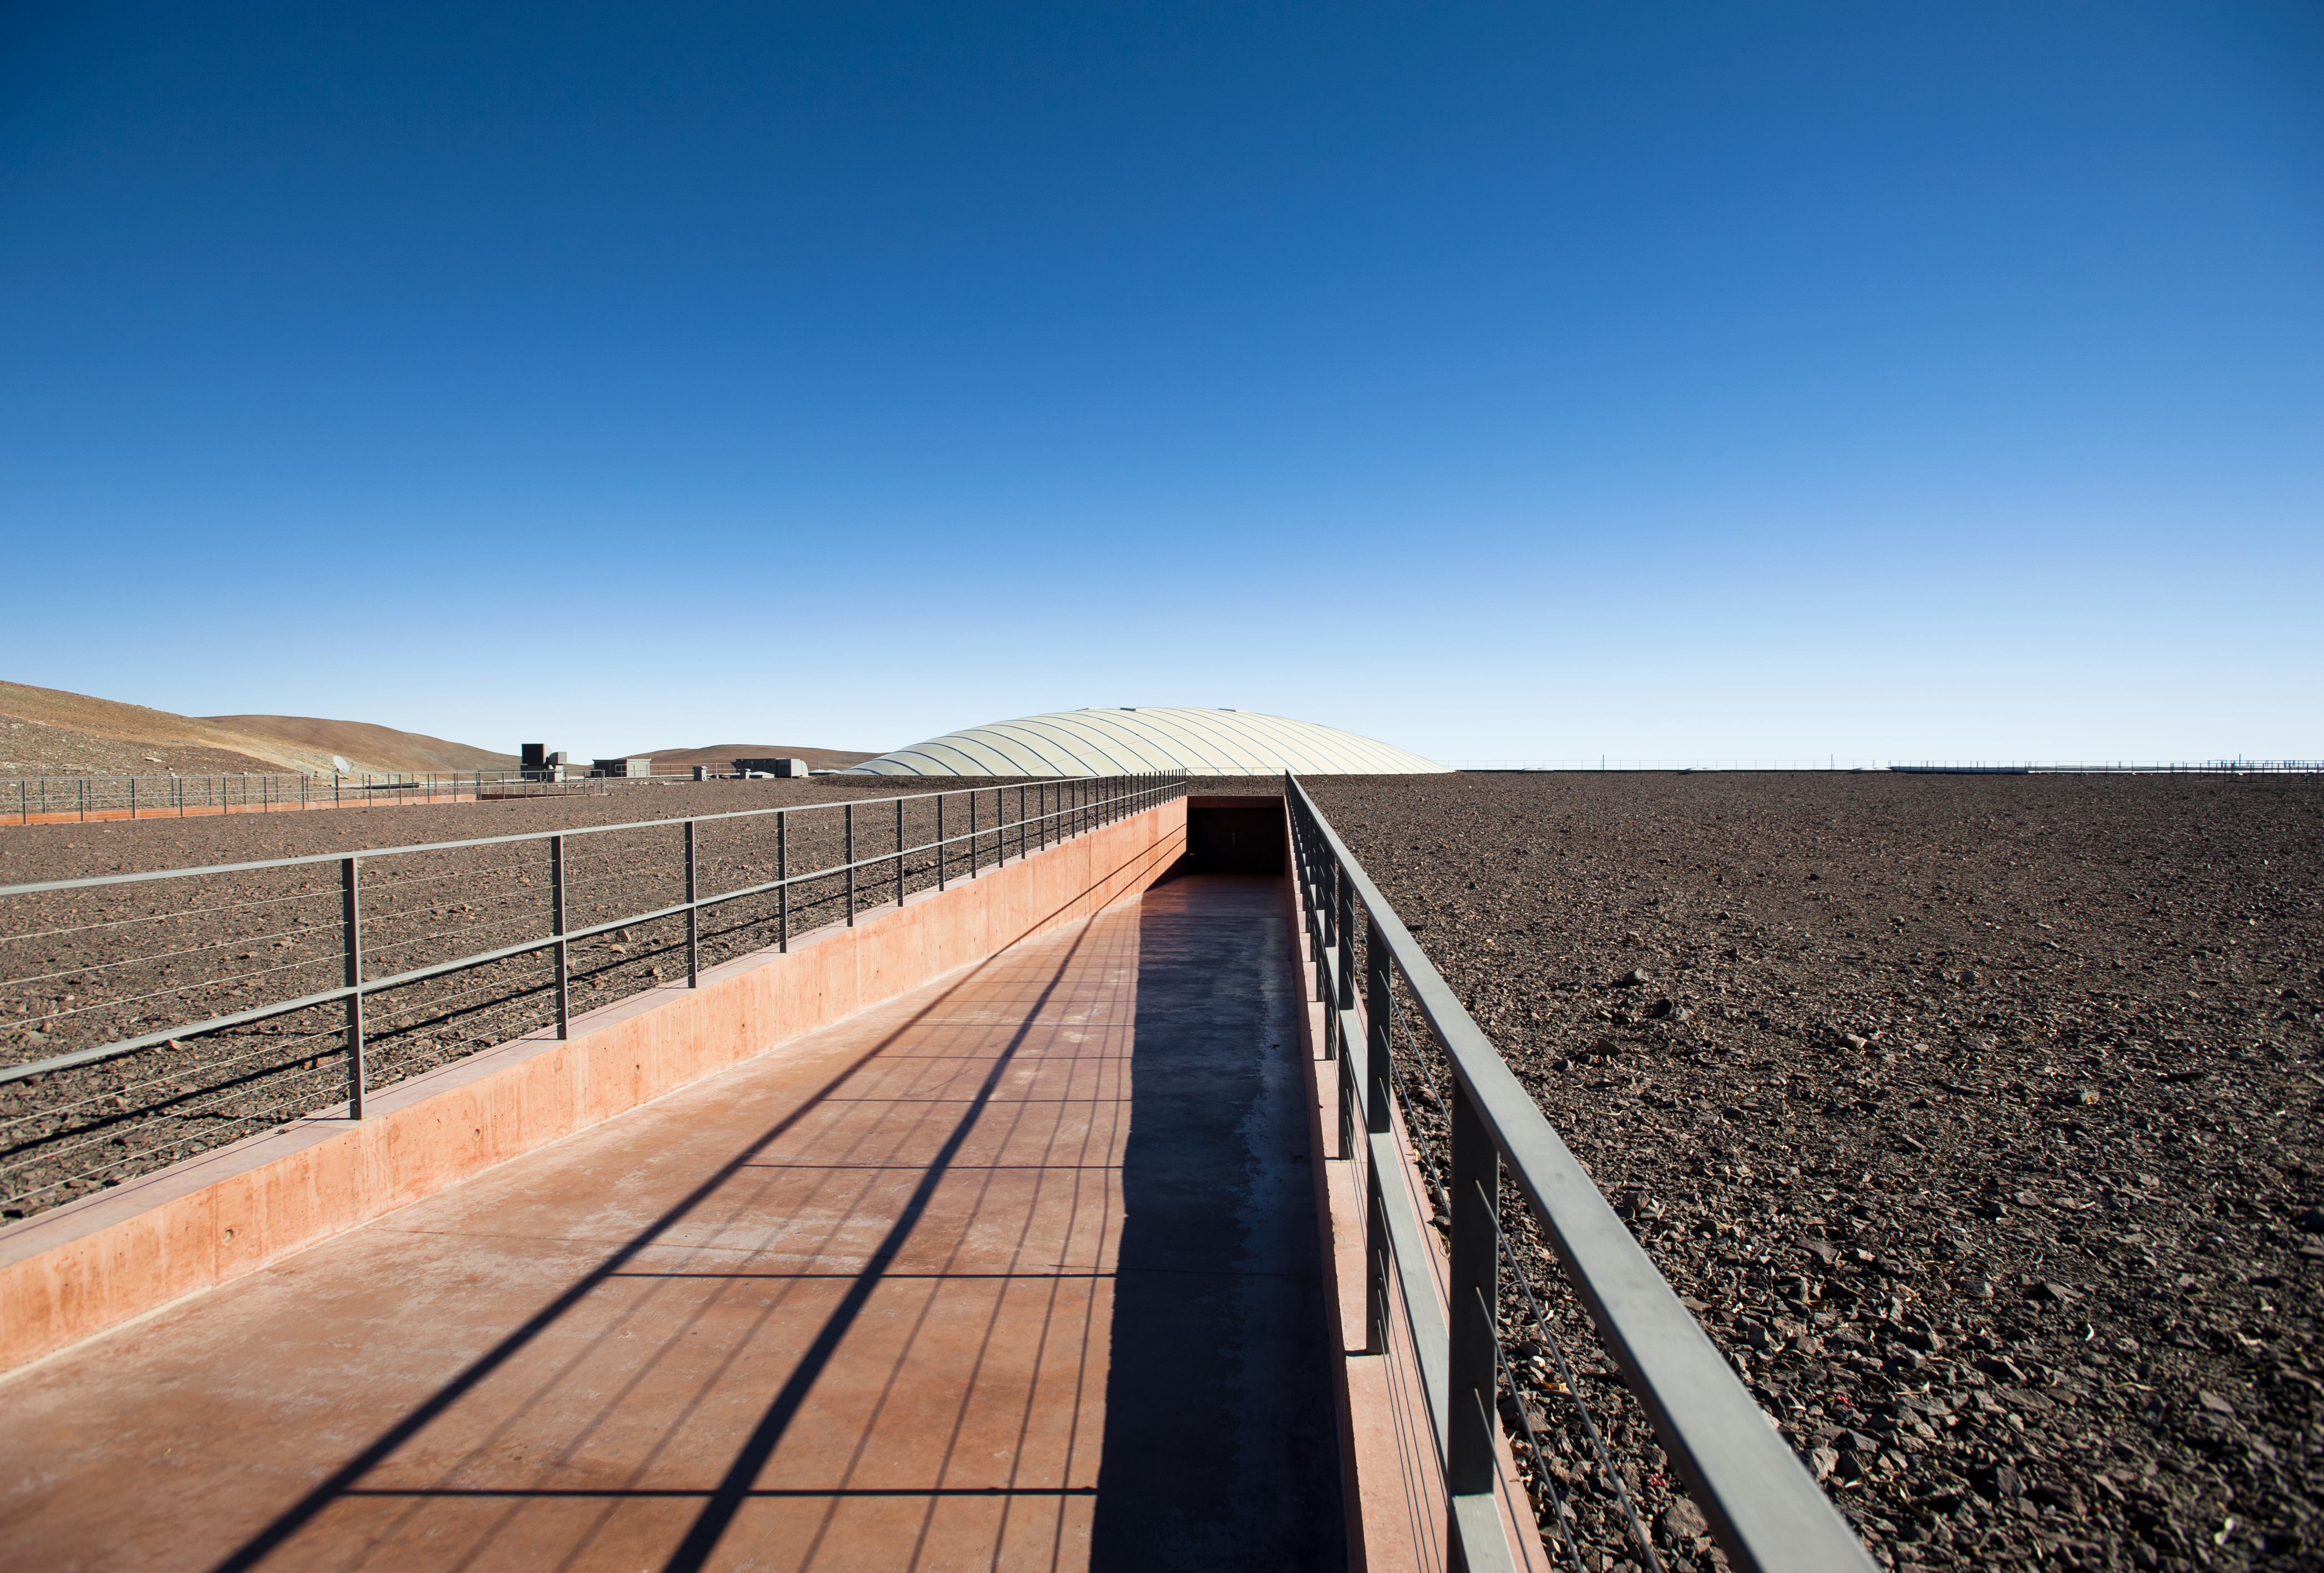

Residencia entrance

Entrance of the award-winning Residencia at the Paranal Observatory. Photograph taken in July 2010.

Credit: ESO/L. Ventura